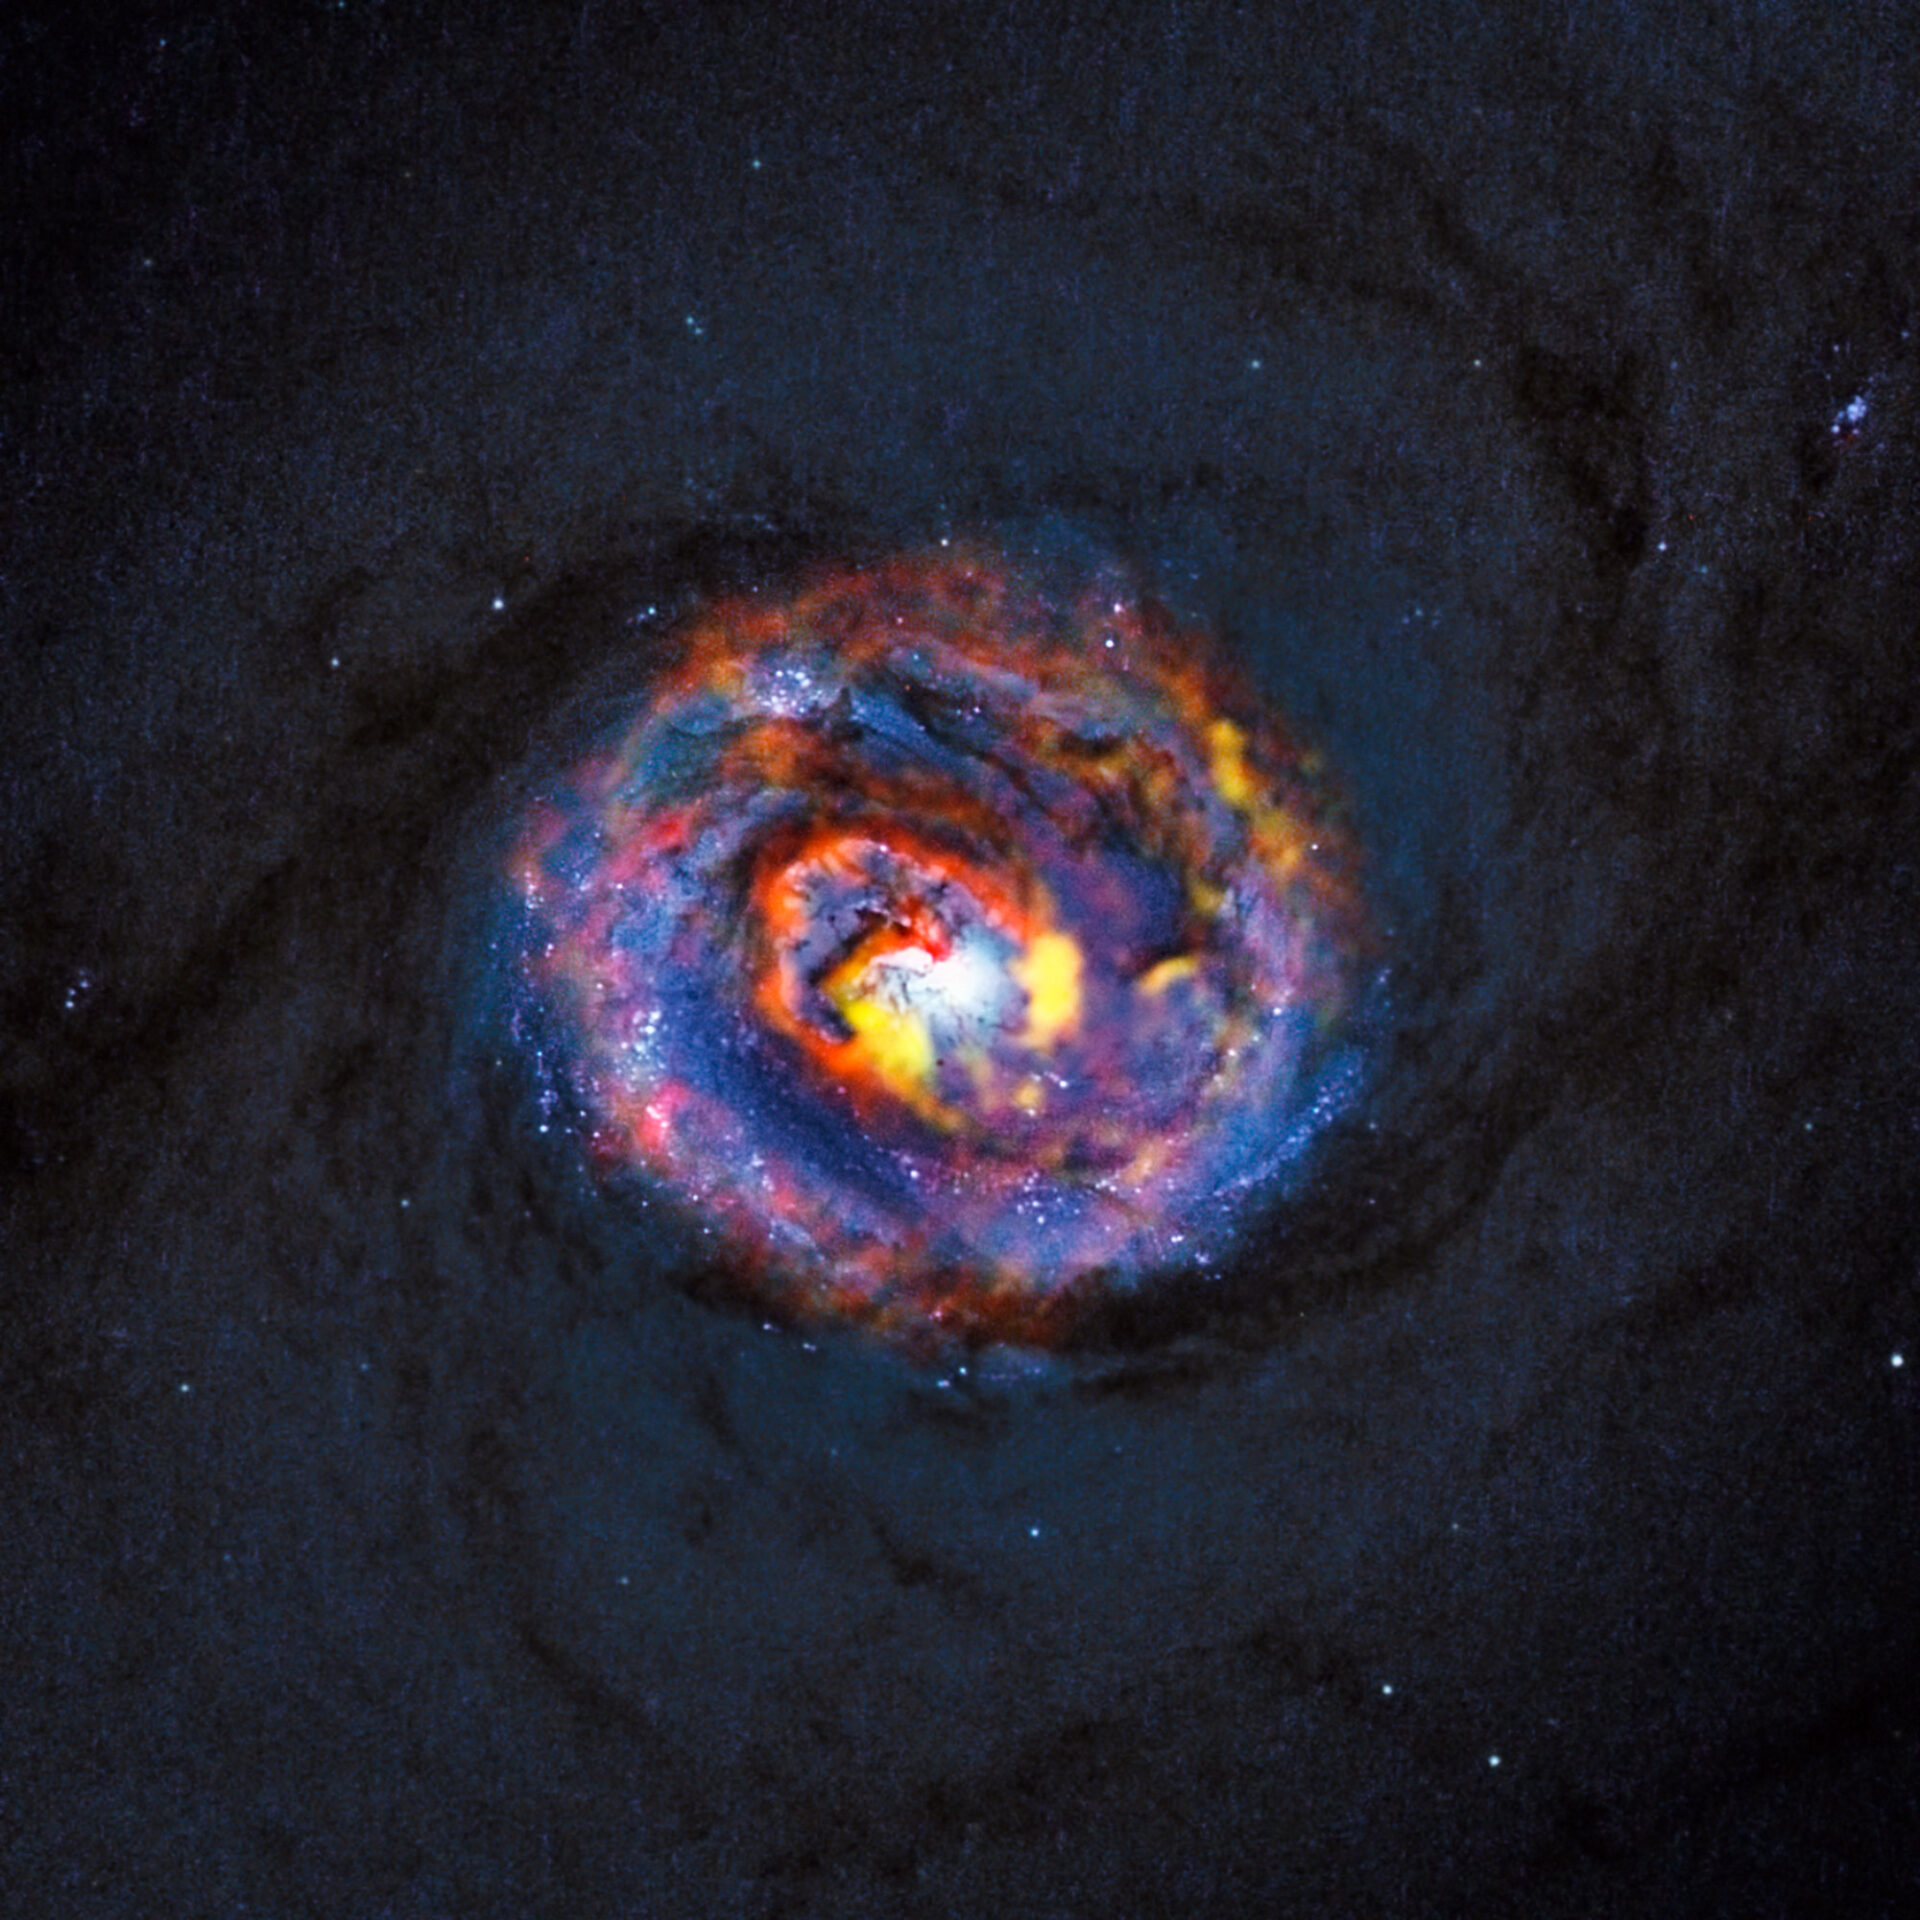

Composite view of the galaxy NGC 1433 from ALMA and Hubble

This detailed view shows the central parts of the nearby active galaxy NGC 1433. The dim blue background image, showing the central dust lanes of this galaxy, comes from the NASA/ESA Hubble Space Telescope. The coloured structures near the centre are from recent ALMA observations that have revealed a spiral shape, as well as an unexpected outflow, for the first time.

Credit: ALMA (ESO/NAOJ/NRAO)/NASA/ESA/F. Combes